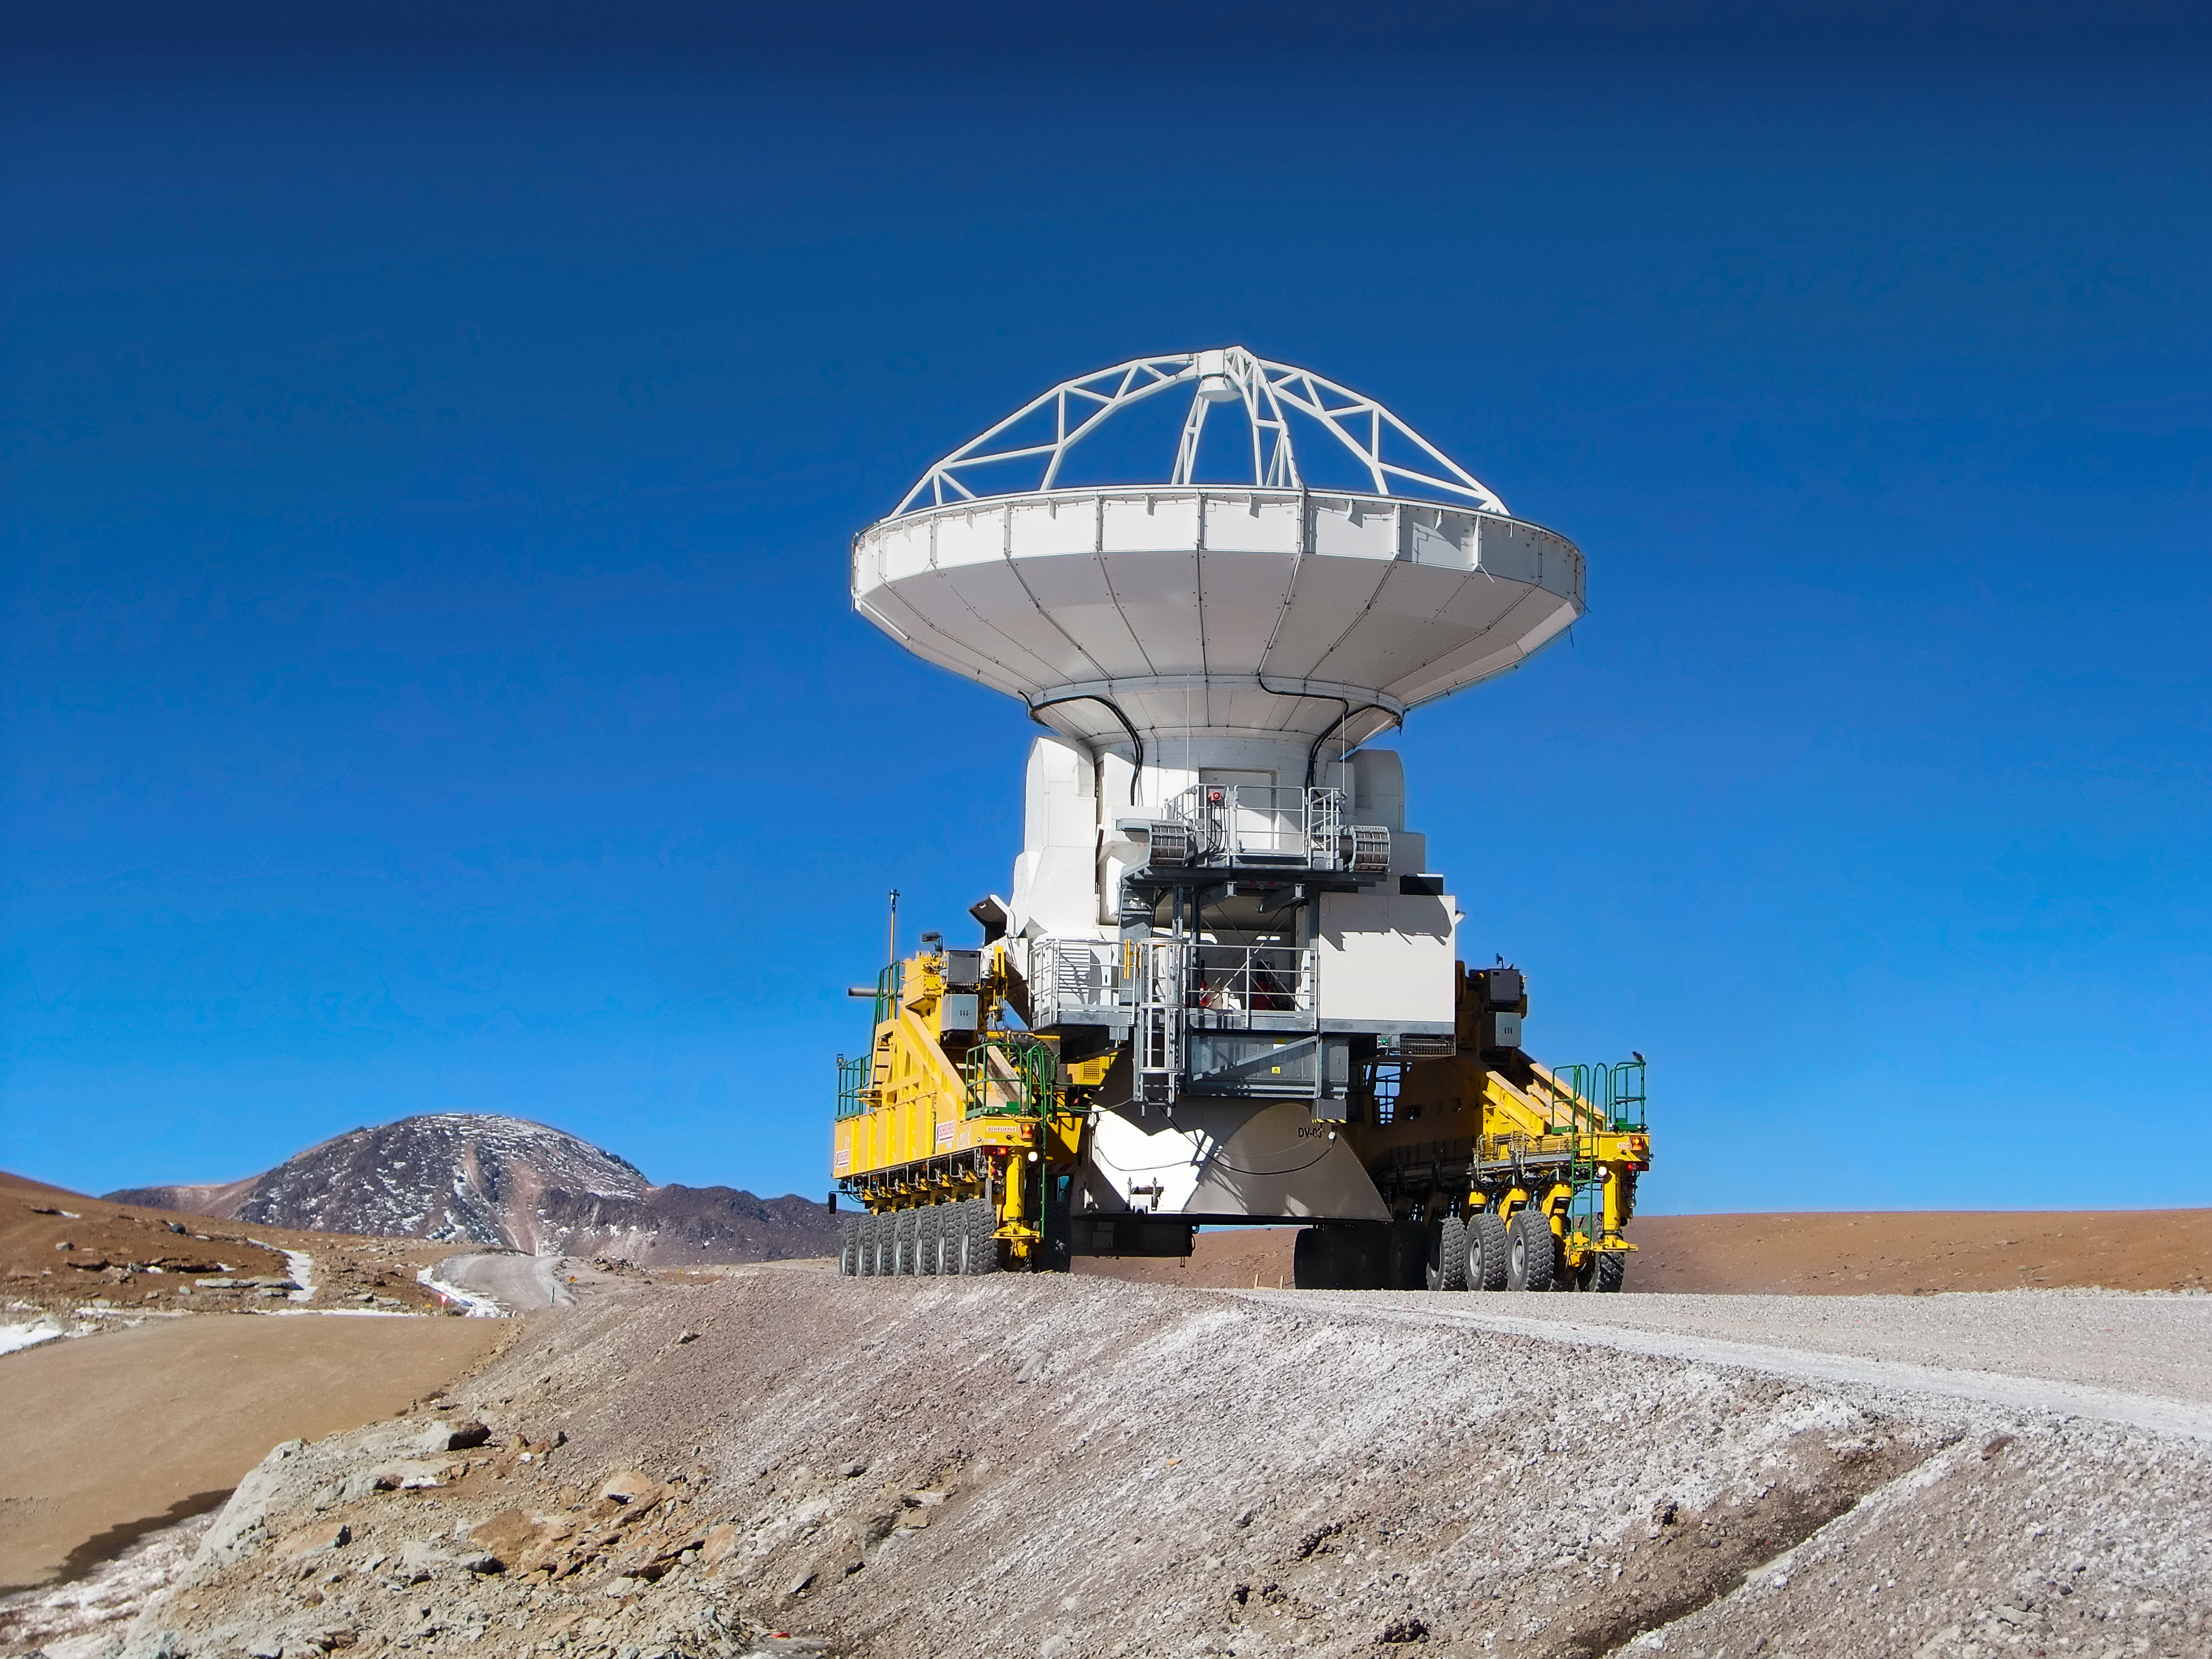

Hitching a lift with an ALMA transporter

The ability to reposition its antennas is part of what makes the Atacama Large Millimetre/submillimetre Array (ALMA) such a powerful telescope. ALMA uses two of these enormous transporters, which have been named Otto and Lore. The twin vehicles are 20 metres long, 10 metres wide and 6 metres high, and each has 28 tyres.

Credit: ESO